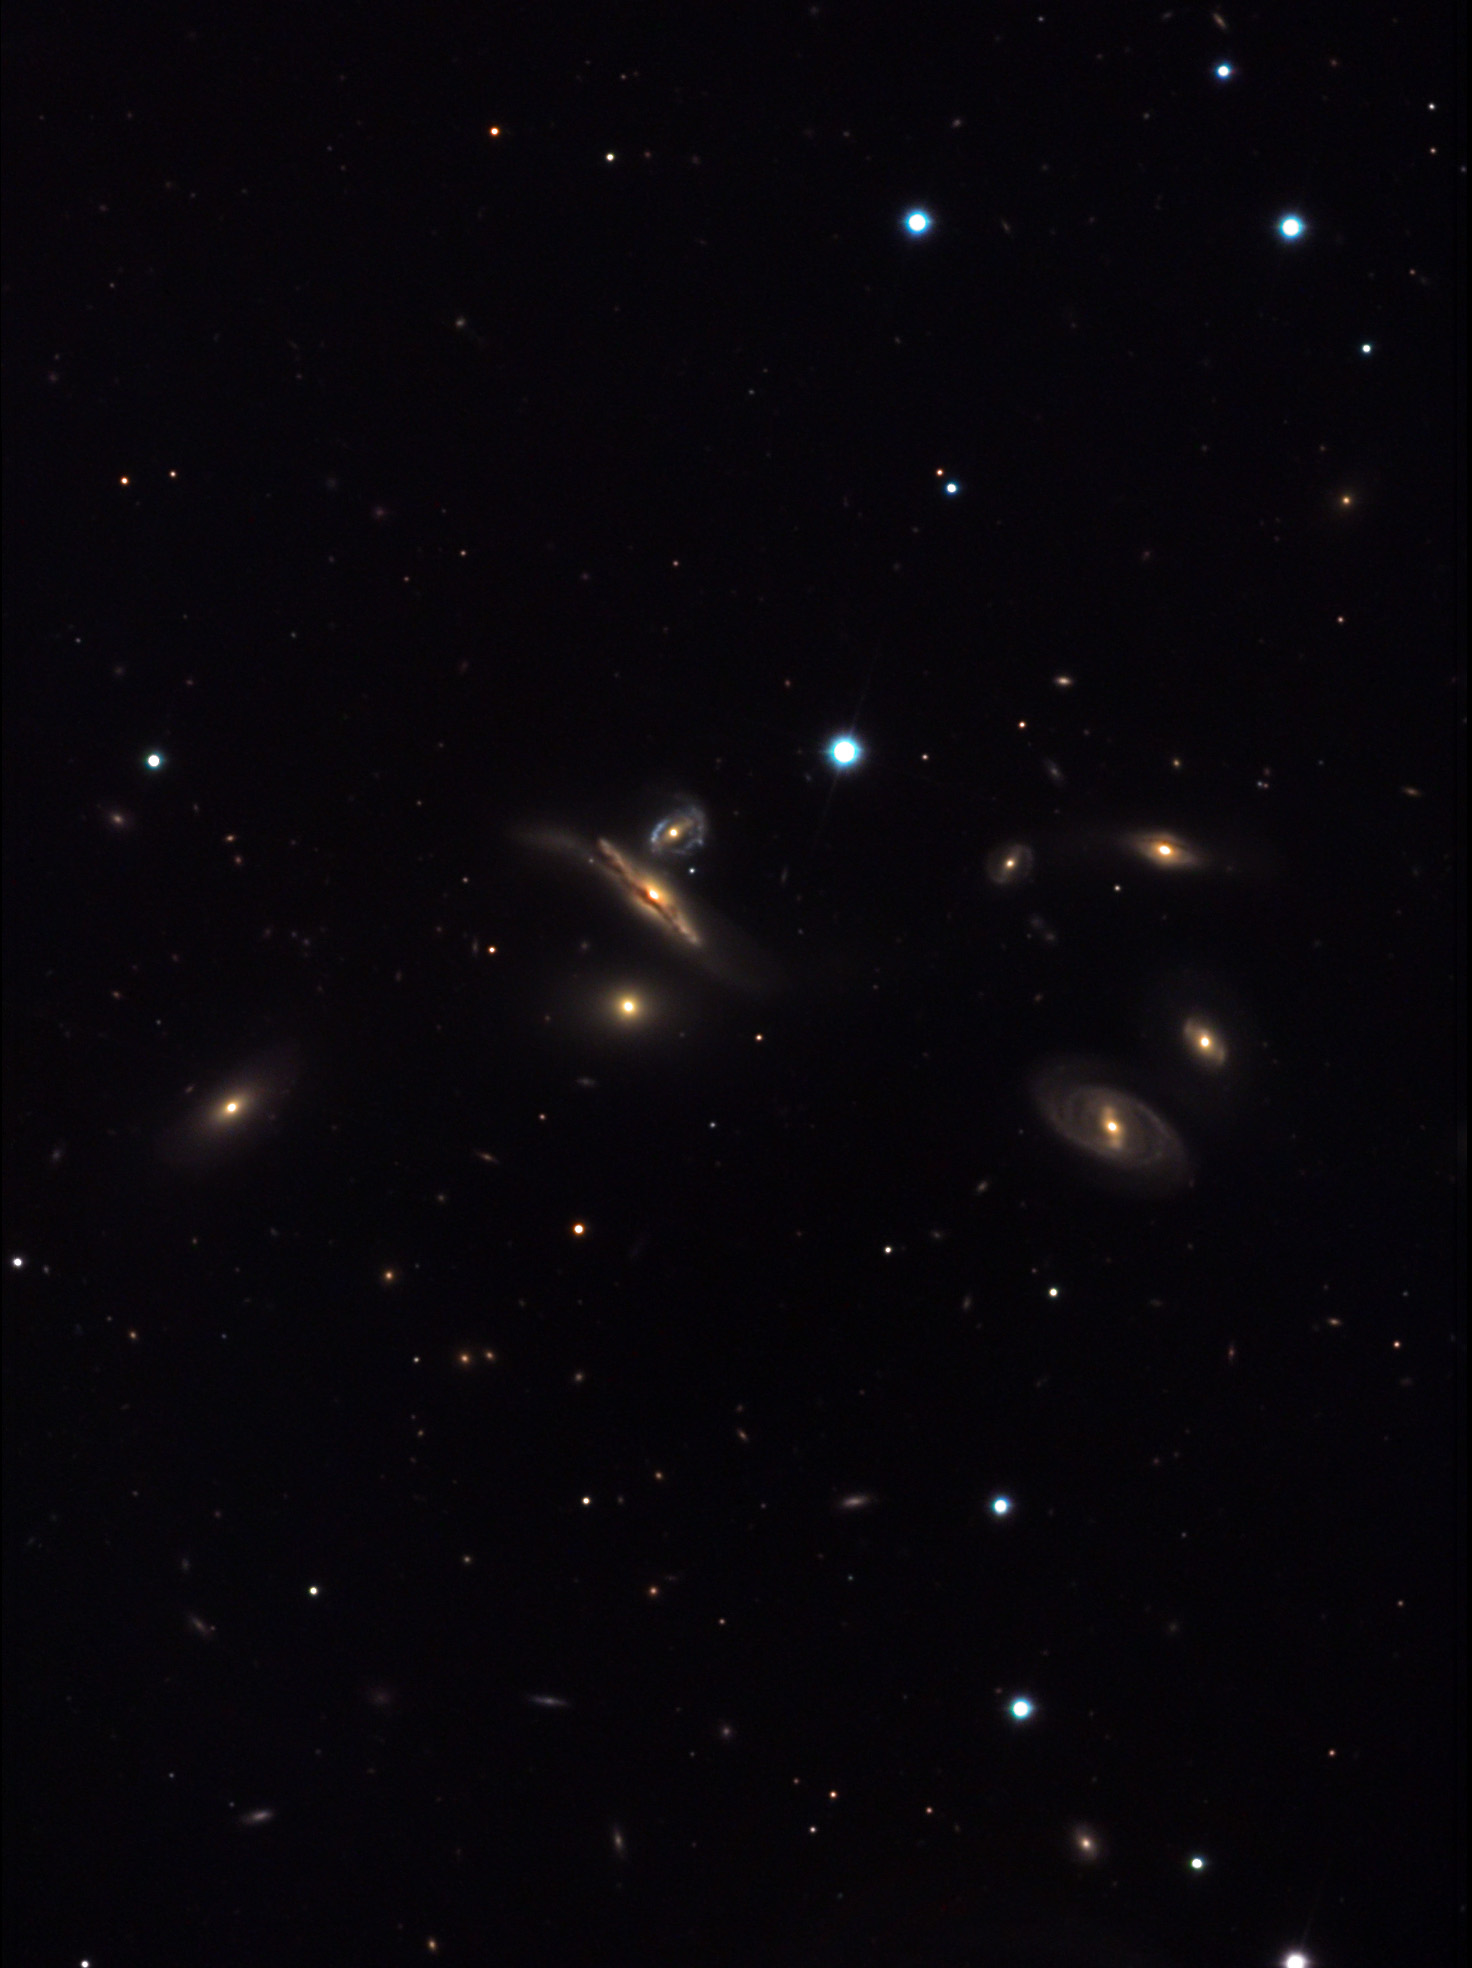

NGC 3750 (Copelandʼs Septet)

This group of seven galaxies is located about 480 million lightyears away in the constellation Leo. In addition to NGC 3750, this group contains NGC 3745, NGC 3746, NGC 3748, NGC 3751, NGC 3753 and NGC 3754.

This image was taken as part of Advanced Observing Program (AOP) program at Kitt Peak Visitor Center during 2014.

Credit: KPNO/NOIRLab/NSF/AURA/Neil Jacobstein/Adam Block